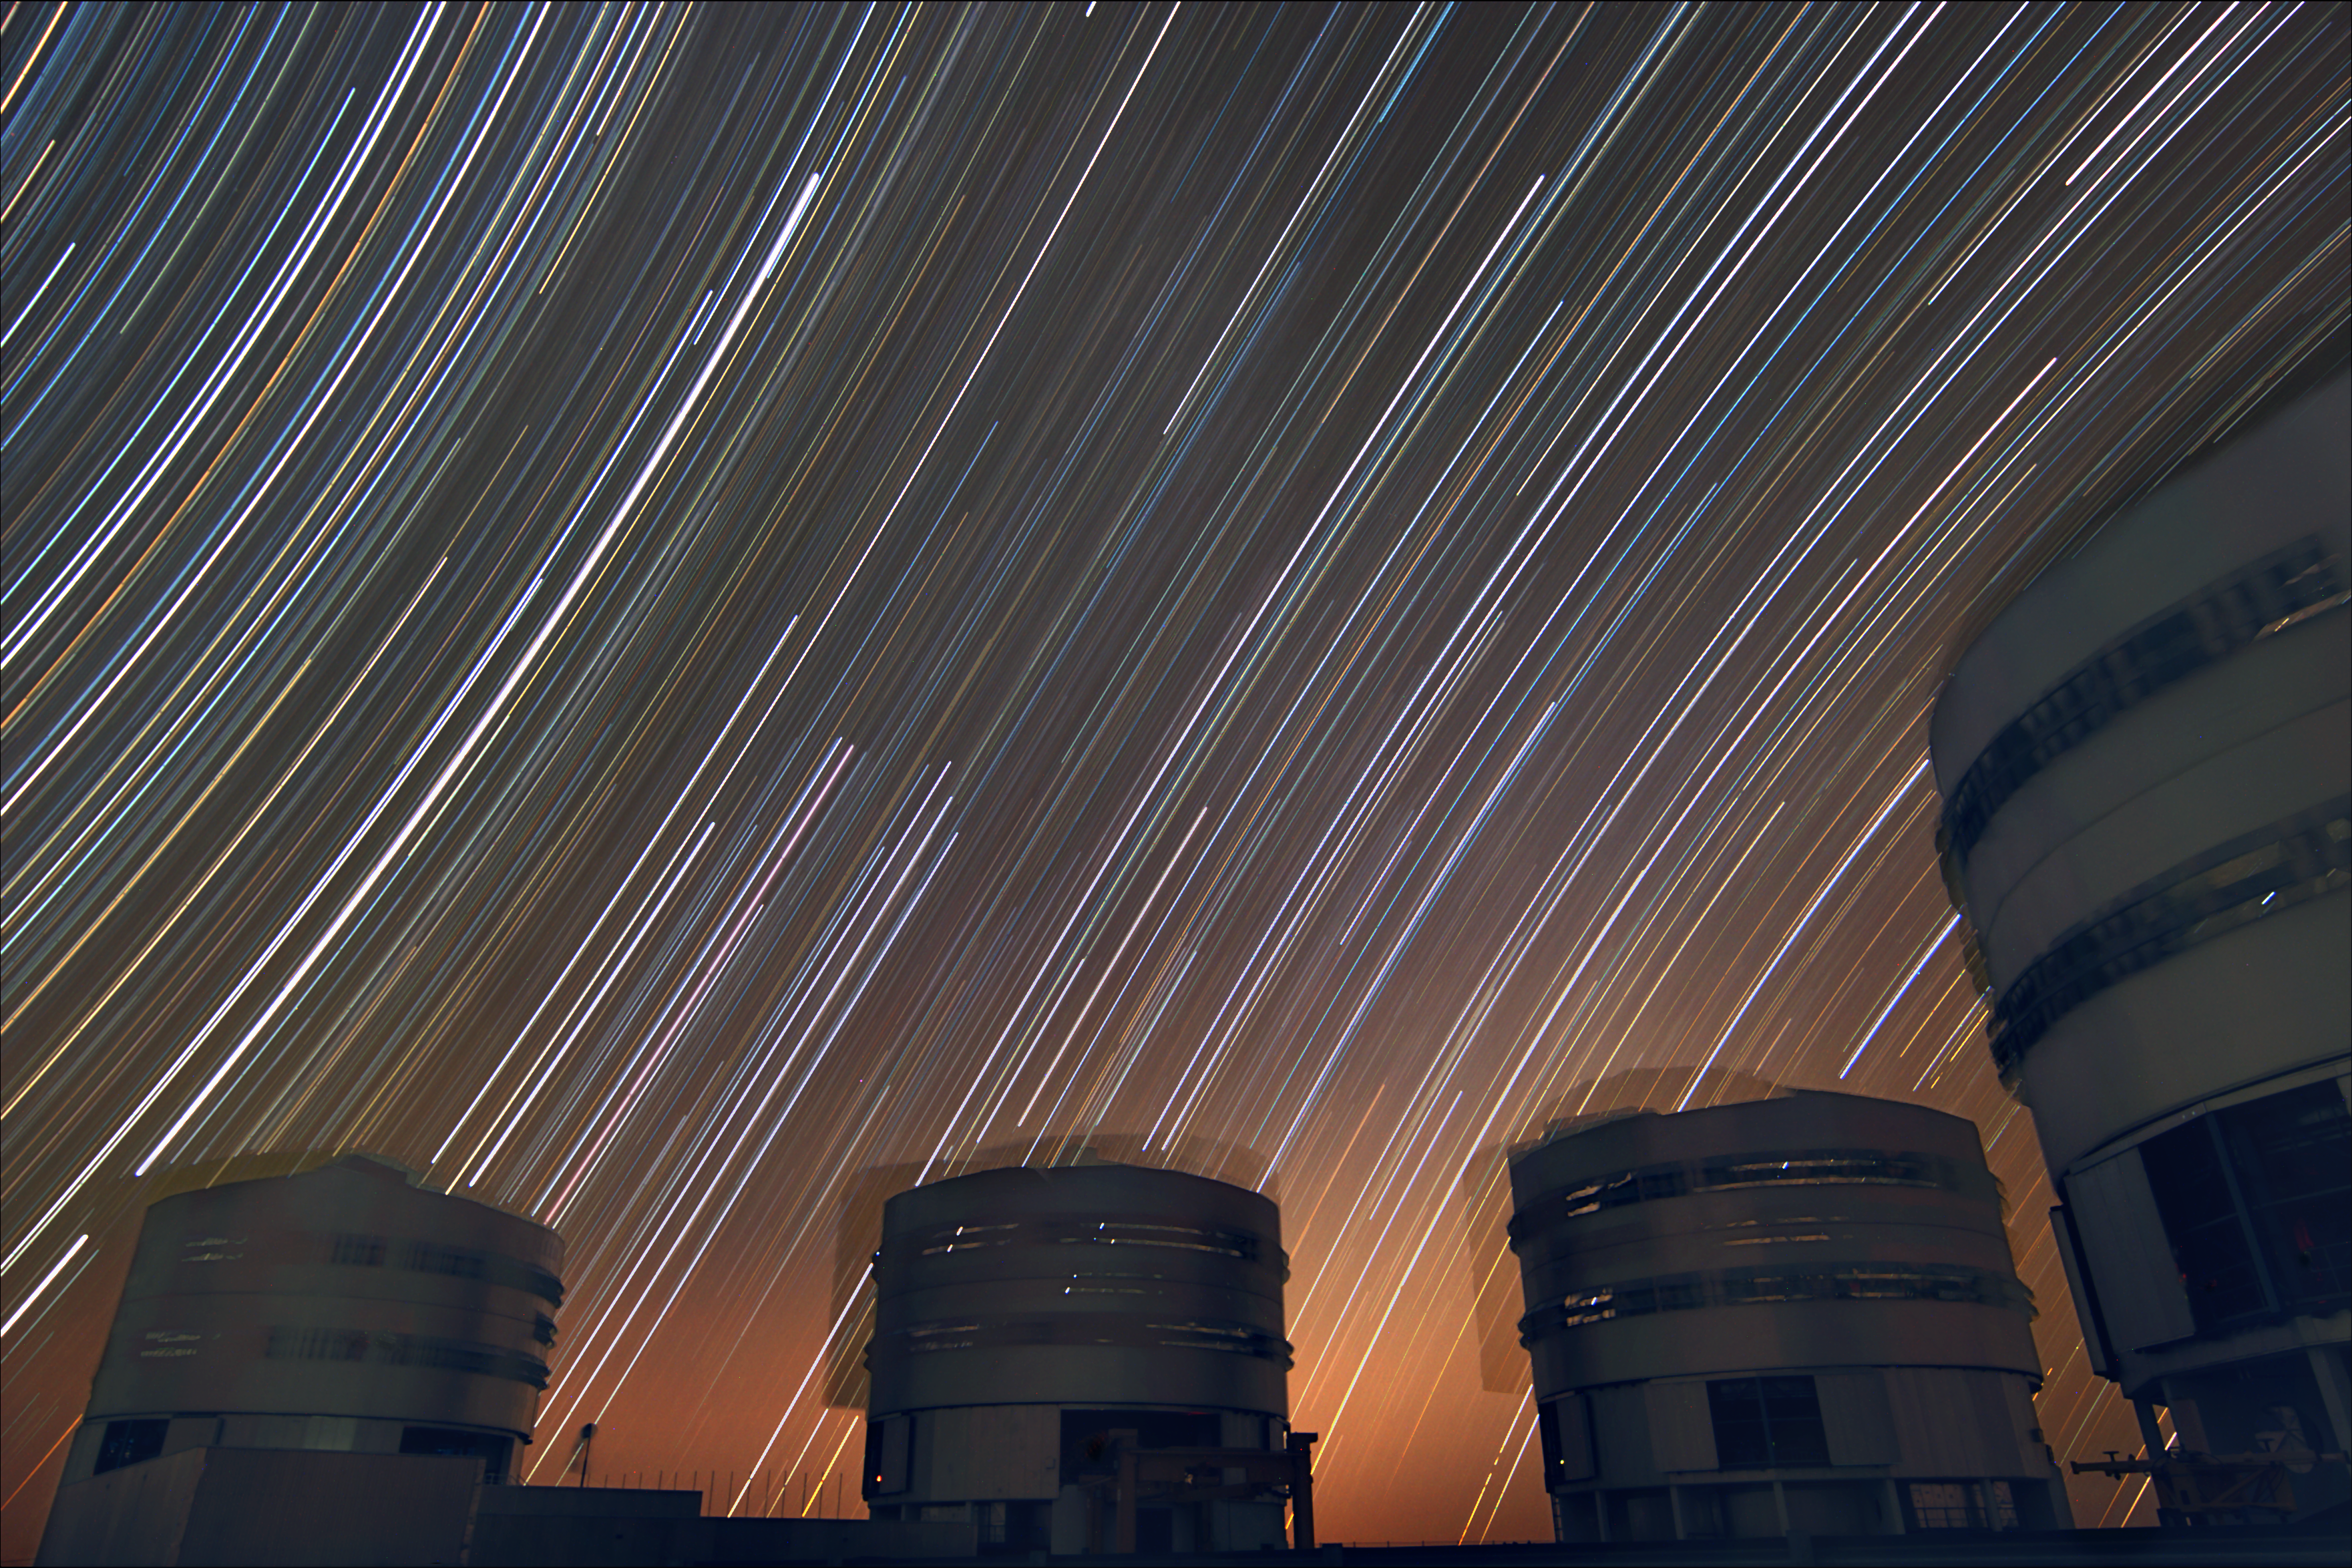

Trailing stars above Paranal

The rotating sky above ESO's Very Large Telescope at Paranal. This long exposure shows the stars rotating around the southern (left) and northern (right) celestial poles, the celestial equator being in the middle of the photo — where the stars seem to move in a straight line. The motion of the VLT's enclosures are also visible.

Credit: ESO/Stéphane Guisard (www.eso.org/~sguisard)